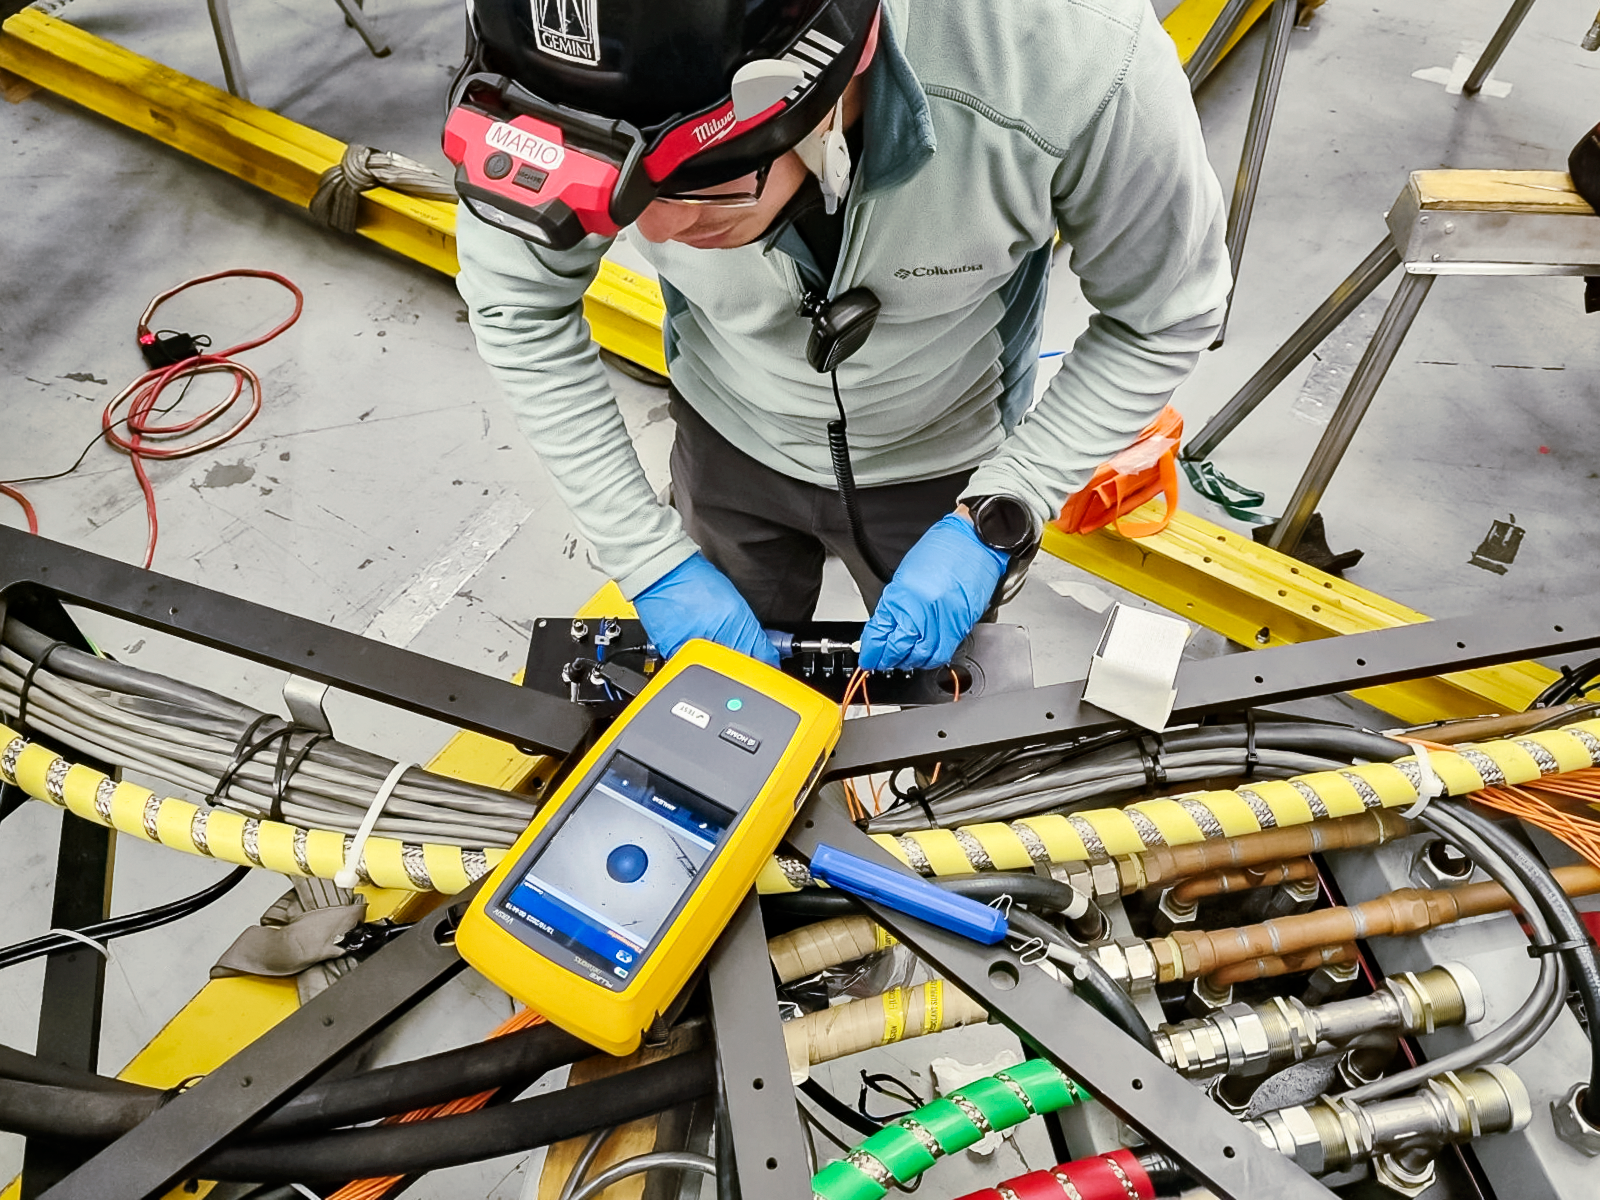

Fiber optics verification at Gemini South.

This process is performed using a special tool to “measure” the quality of the light transmission. In case of contamination, the team has to clean the fibers and their connectors. In the picture, Mario Castro is measuring the fibers in the Cassegrain rotator.

Credit: International Gemini Observatory/NOIRLab/NSF/AURA